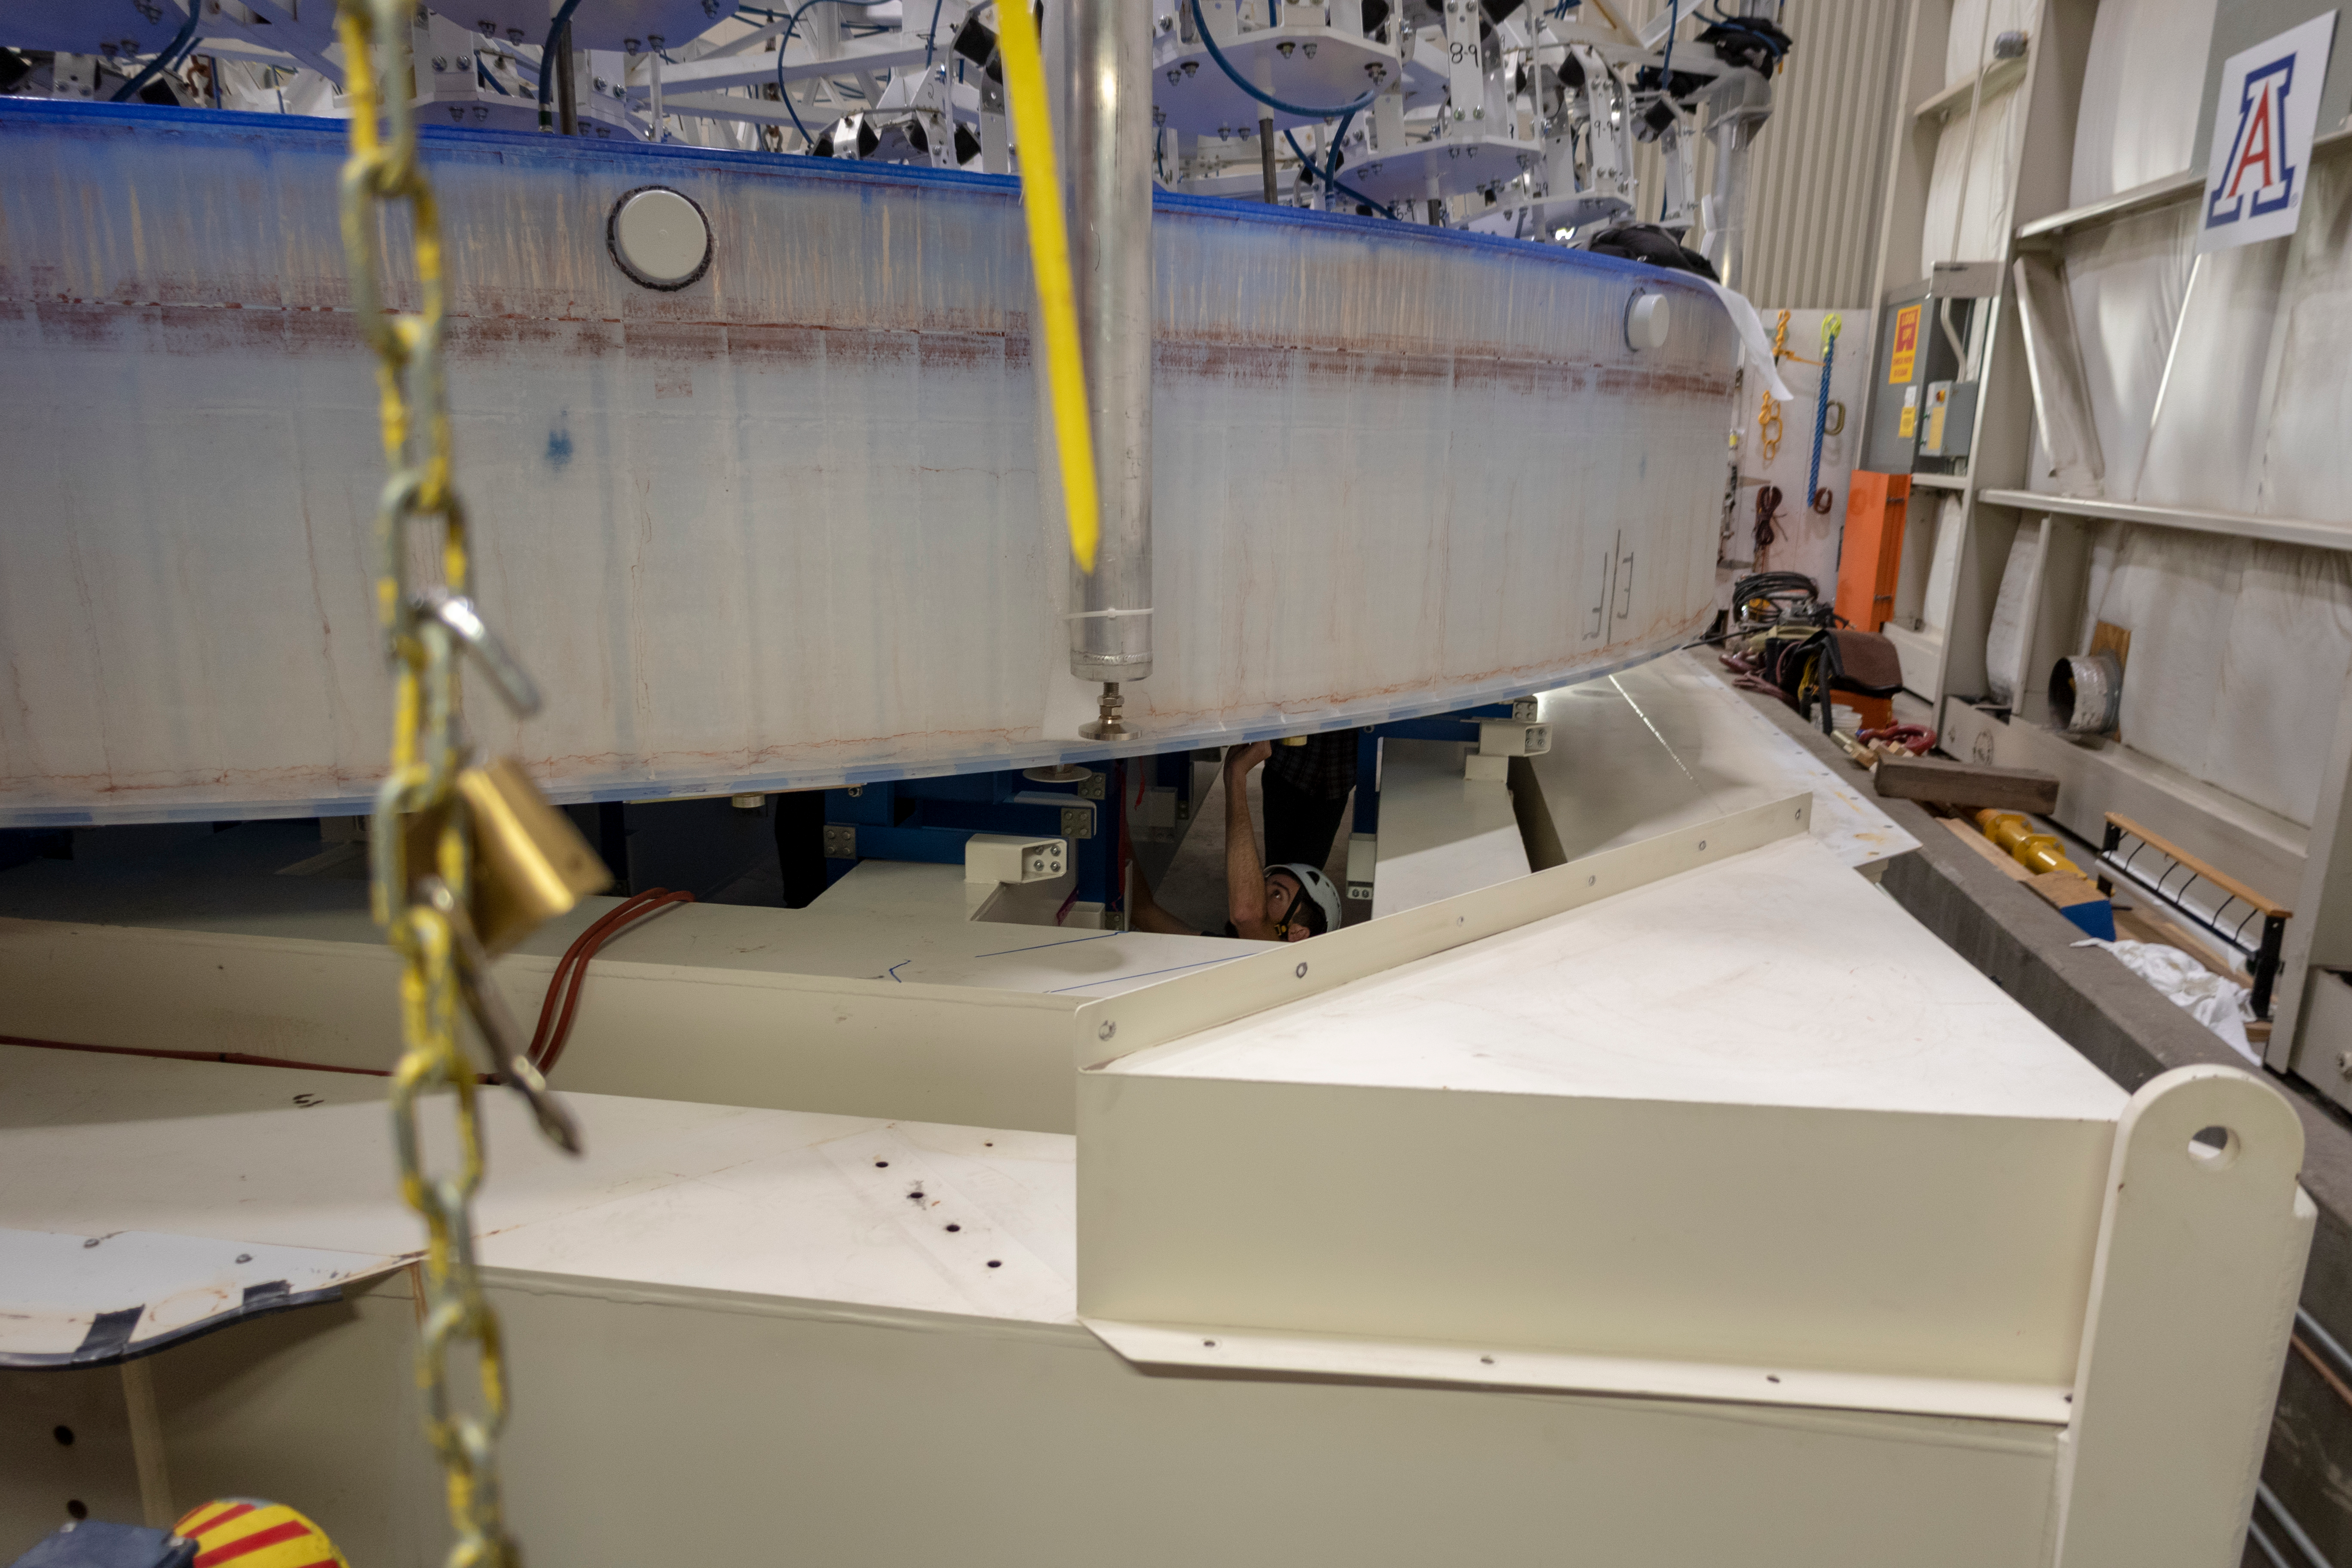

M1M3 Lifted into Transport Container

On March 12, the LSST Primary/Tertiary Mirror (M1M3) was lifted into its transport/storage container using a custom vacuum lift.

Credit: Rubin Observatory/NSF/AURA